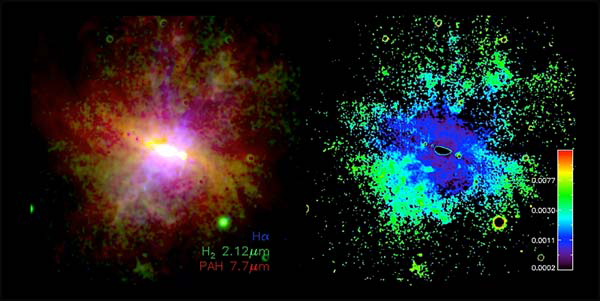

NEWFIRM Discovery of Warm Molecular Hydrogen in the Wind of M82

New data on M82 from NEWFIRM are compared with published Hα and PAH emission images (left) and H2-to-PAH emission ratio map in the brightest filaments.

Credit: NOIRLab